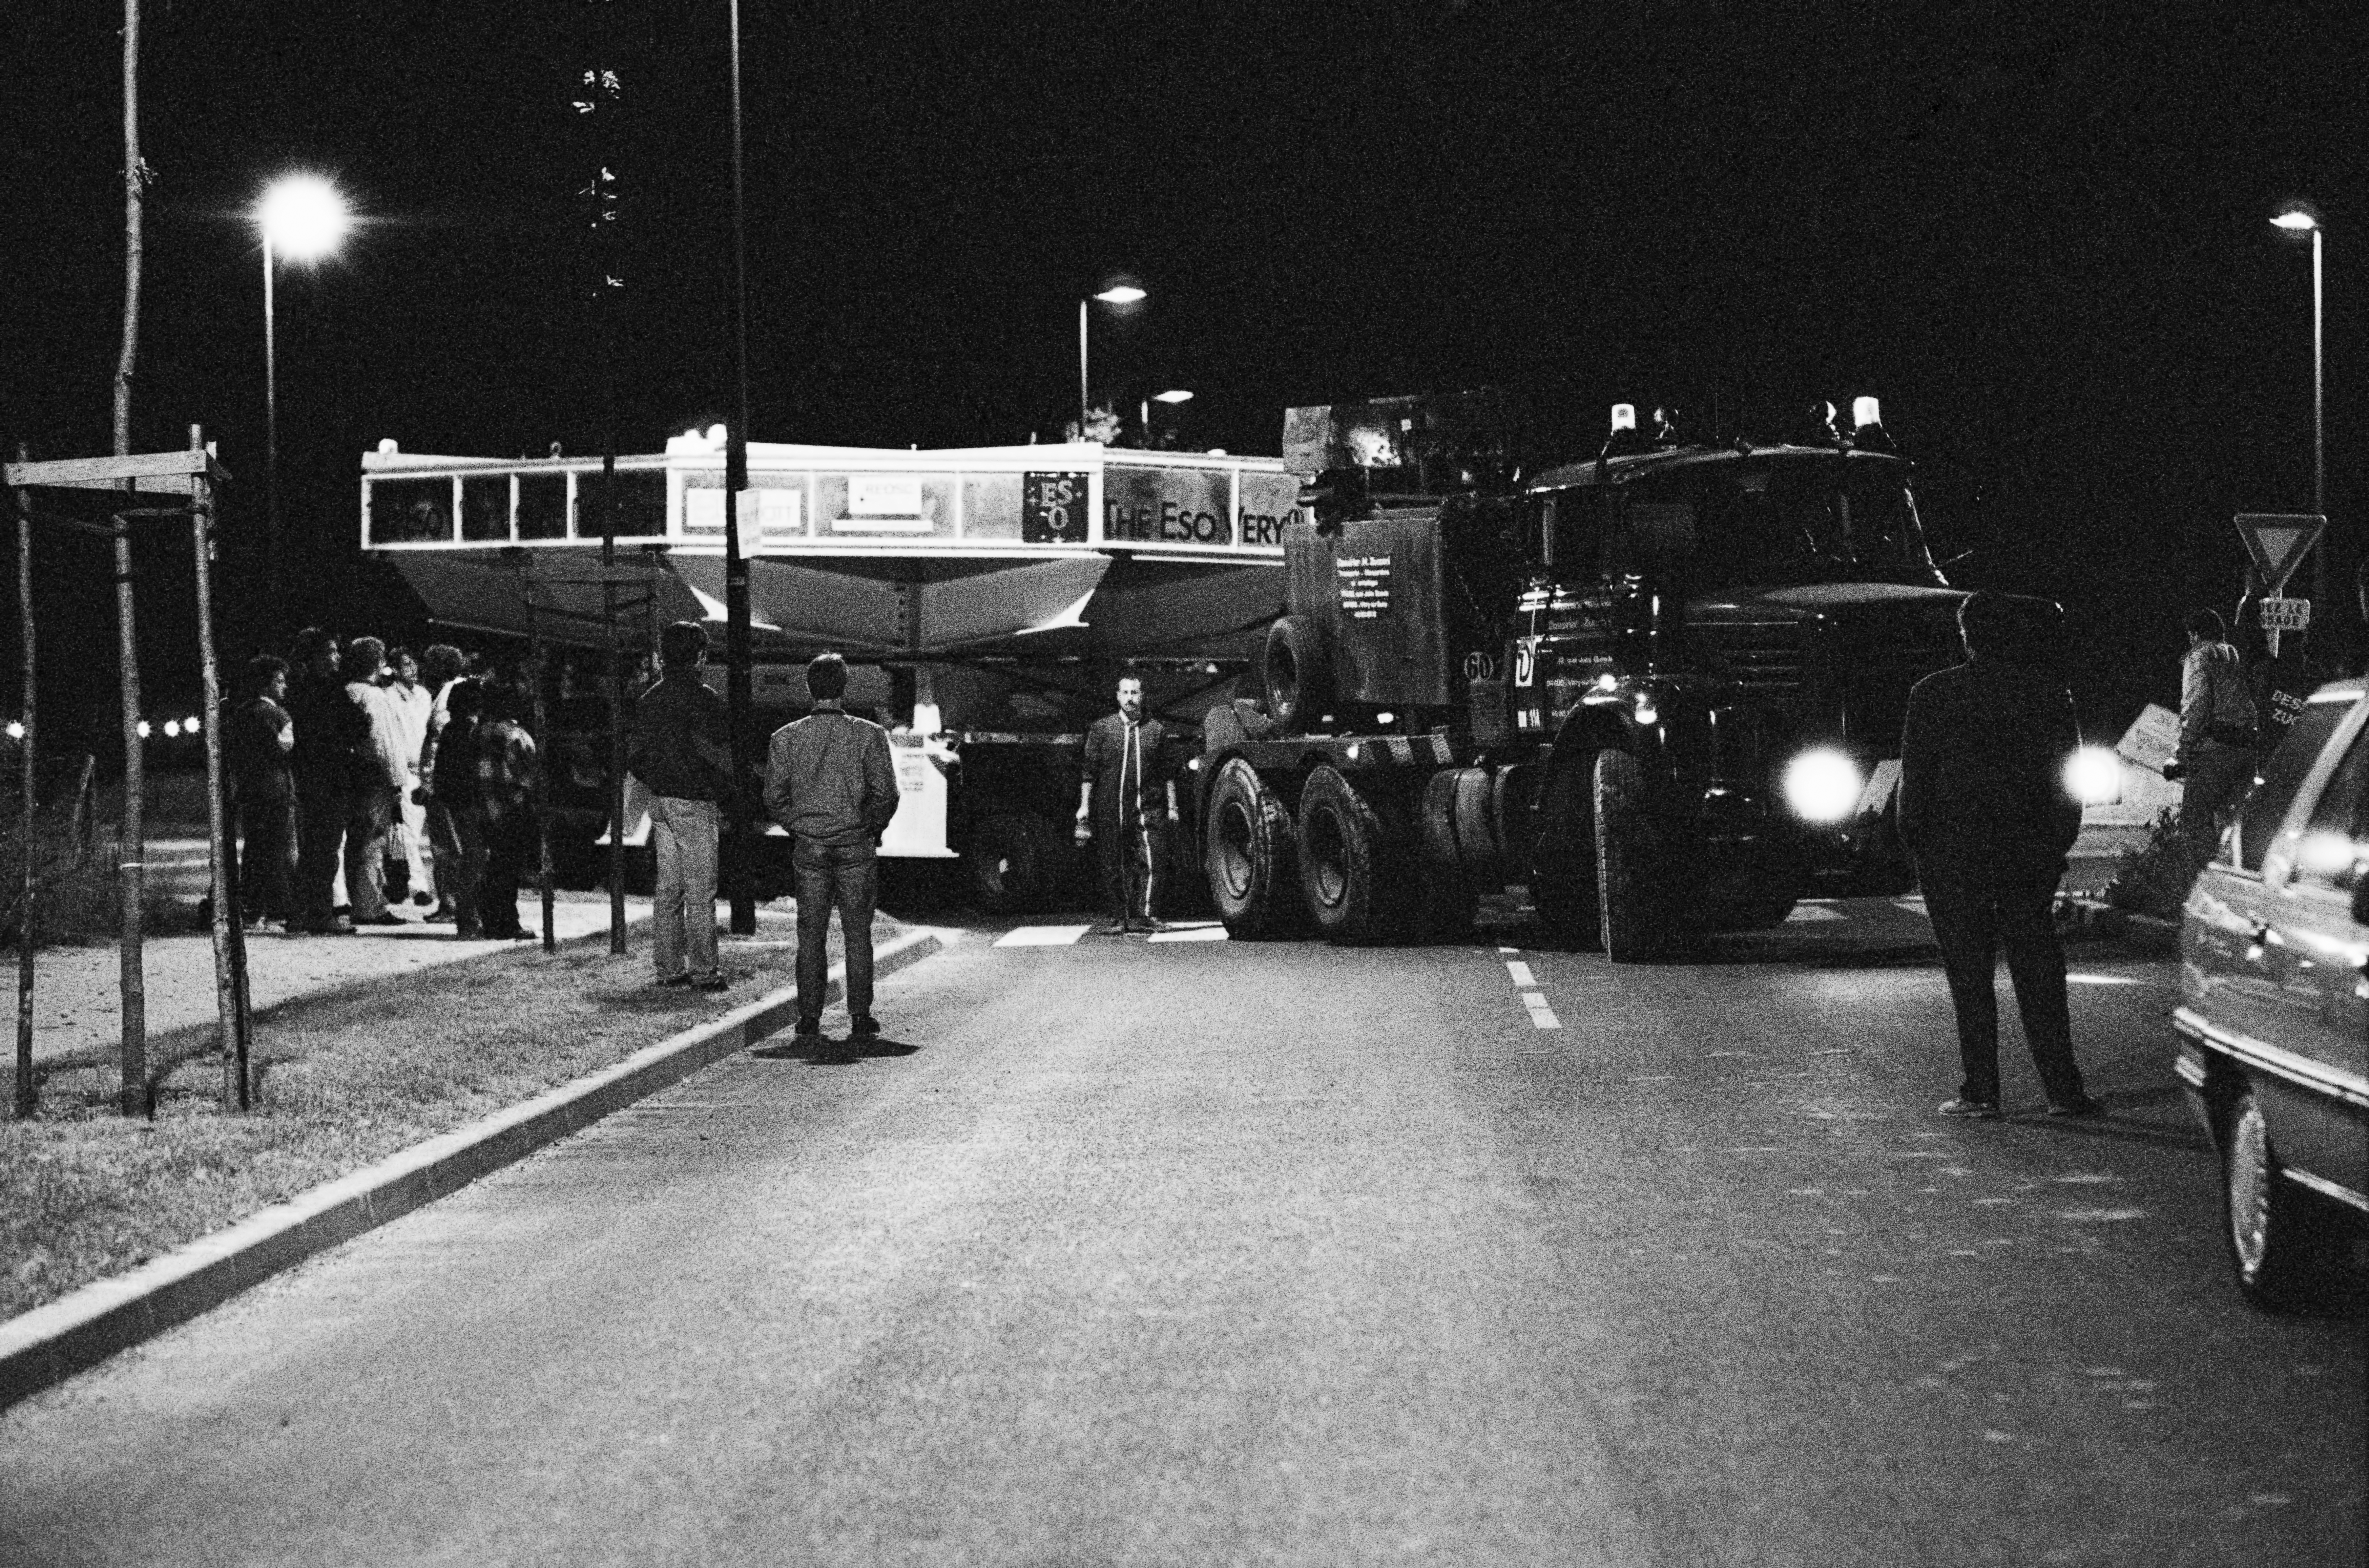

Roundabout route

A VLT mirror in transport.

Credit: ESO